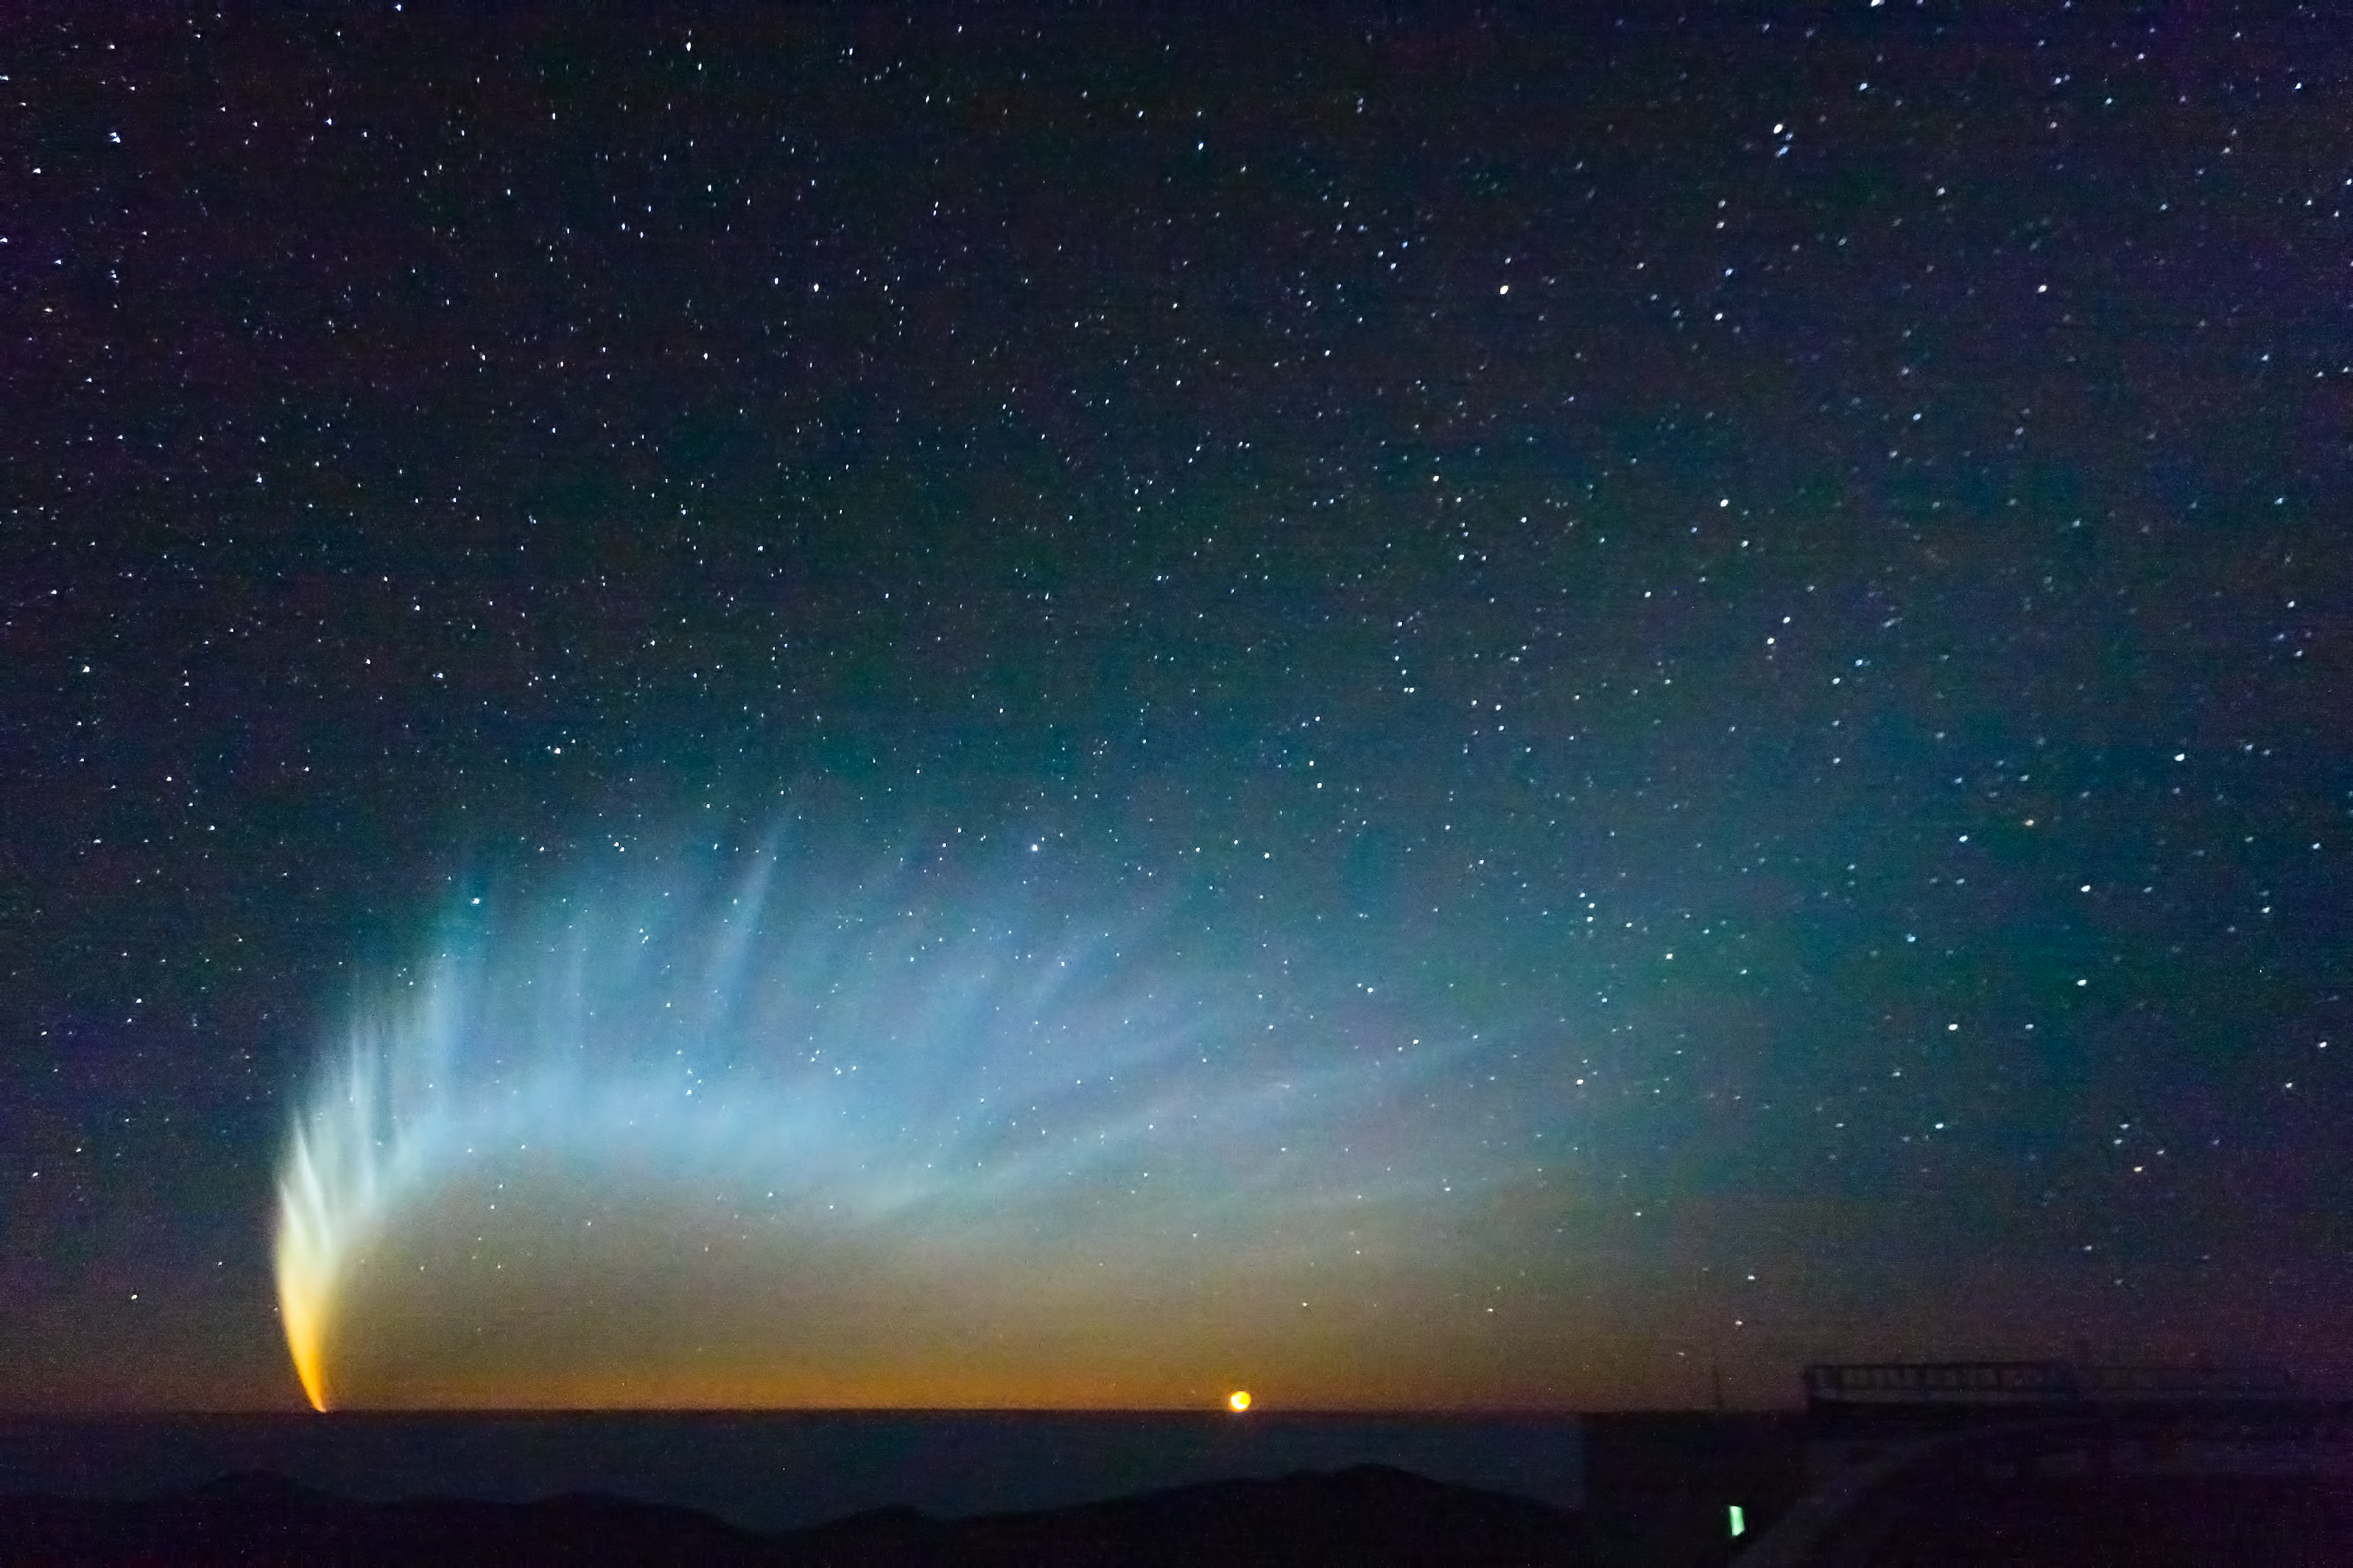

Comet McNaught

Comet McNaught over the Pacific Ocean. Image taken from Paranal Observatory in January 2007.

Credit: S. Deiries/ESO